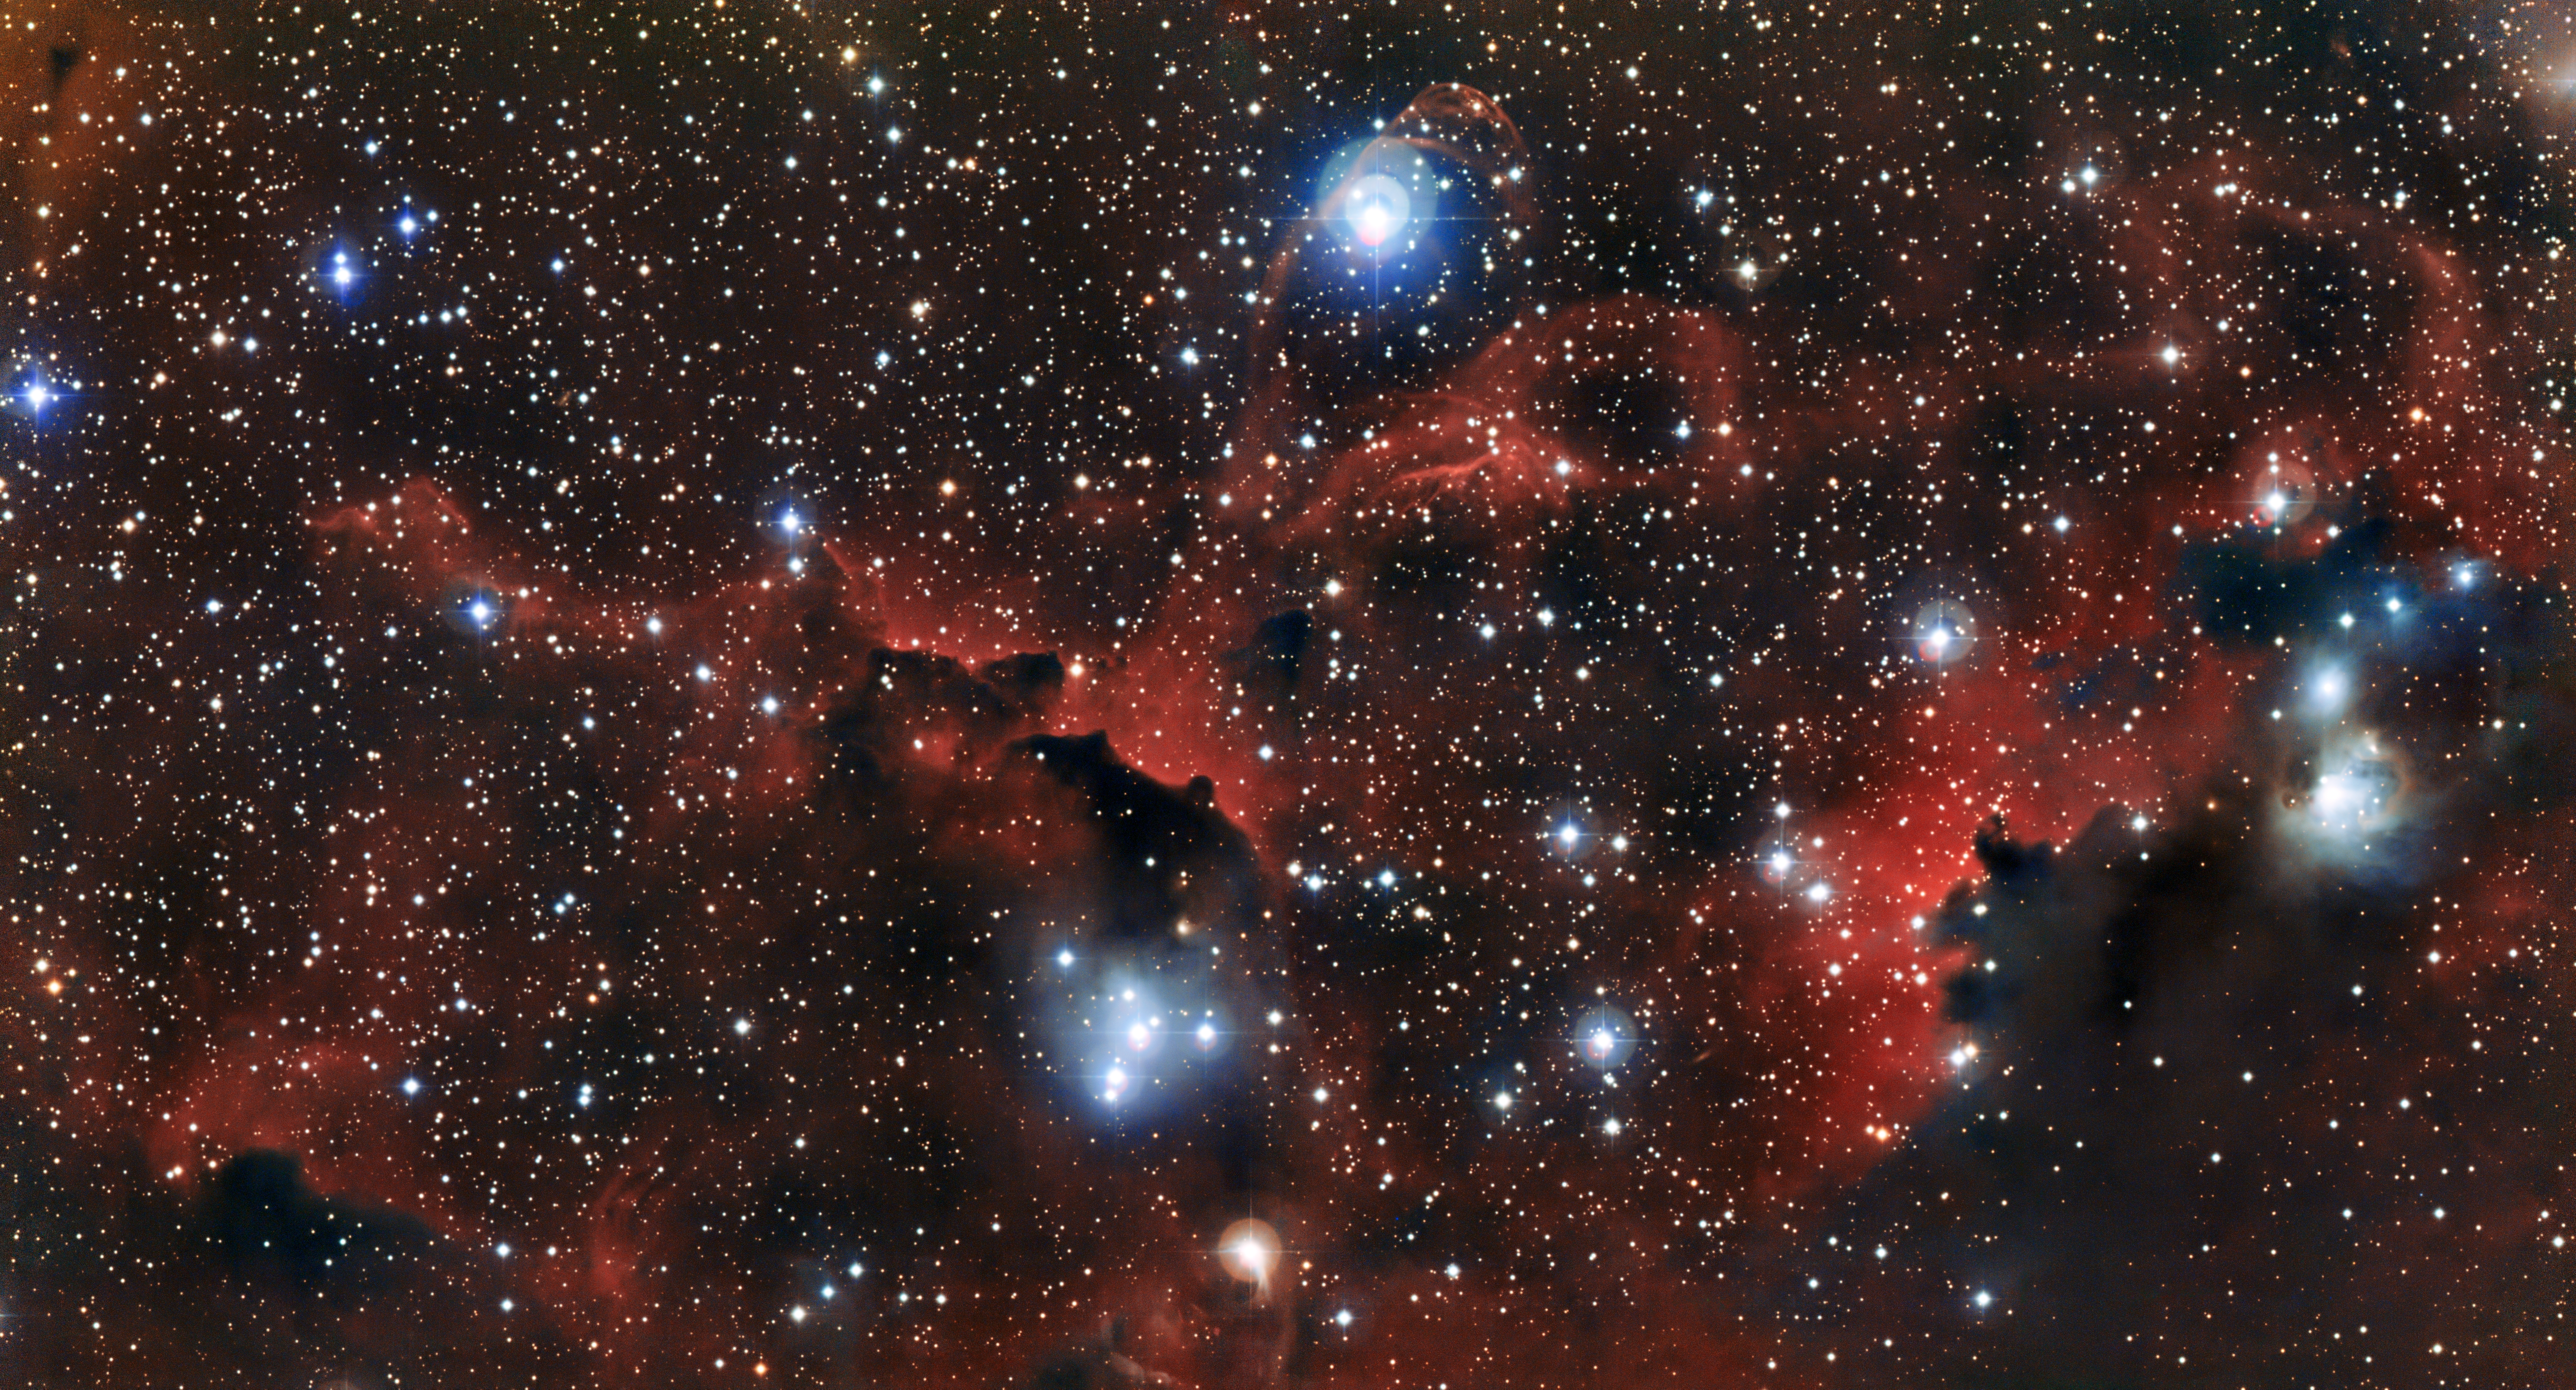

The glowing cloud Sharpless 2-296, part of the Seagull Nebula

This image shows the intricate structure of part of the Seagull Nebula, known more formally as IC 2177. These wisps of gas and dust are known as Sharpless 2-296 (officially Sh 2-296) and form part of the “wings” of the celestial bird. This region of the sky is a fascinating muddle of intriguing astronomical objects — a mix of dark and glowing red clouds, weaving amongst bright stars. This new view was captured by the Wide Field Imager on the MPG/ESO 2.2-metre telescope at ESO’s La Silla Observatory in Chile.

Credit: ESO